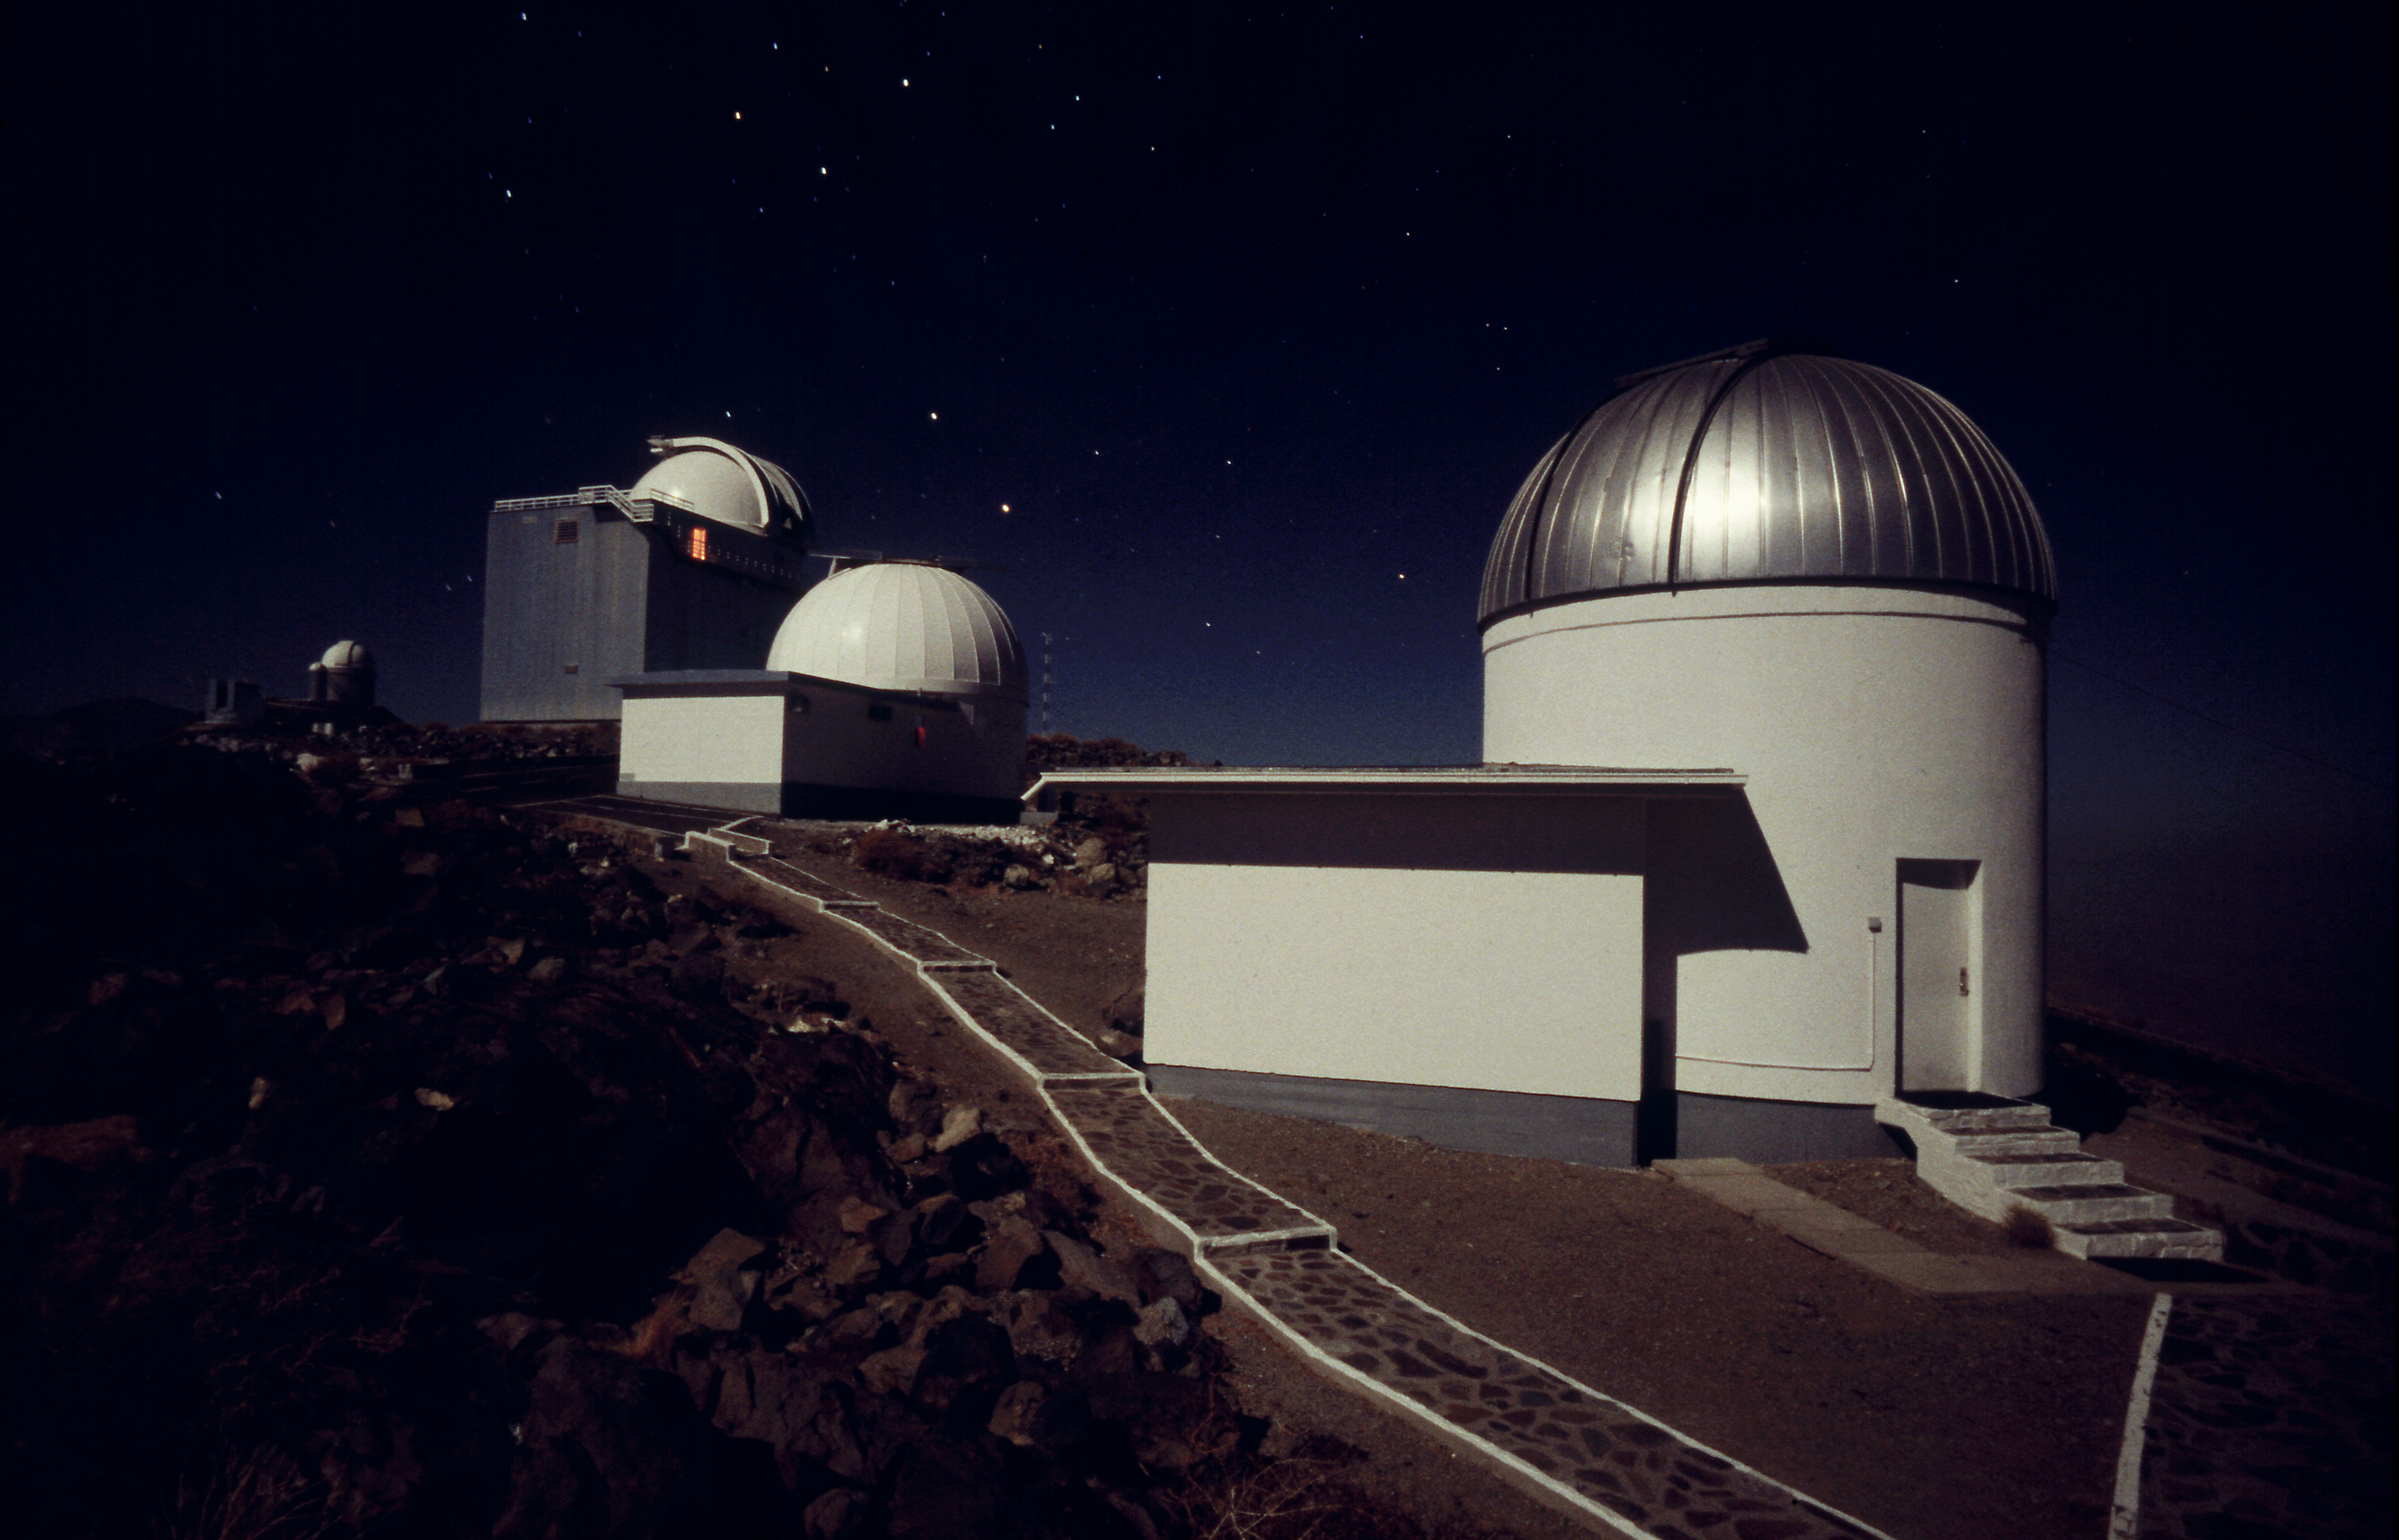

La Silla small telescopes

The domes of the 60cm Bochum (right), 90cm Dutch and 1.52m ESO (far left) telescopes. These were among the first built and operated on La Silla. They are now decommissioned.

Credit: ESO/H.H.Heyer